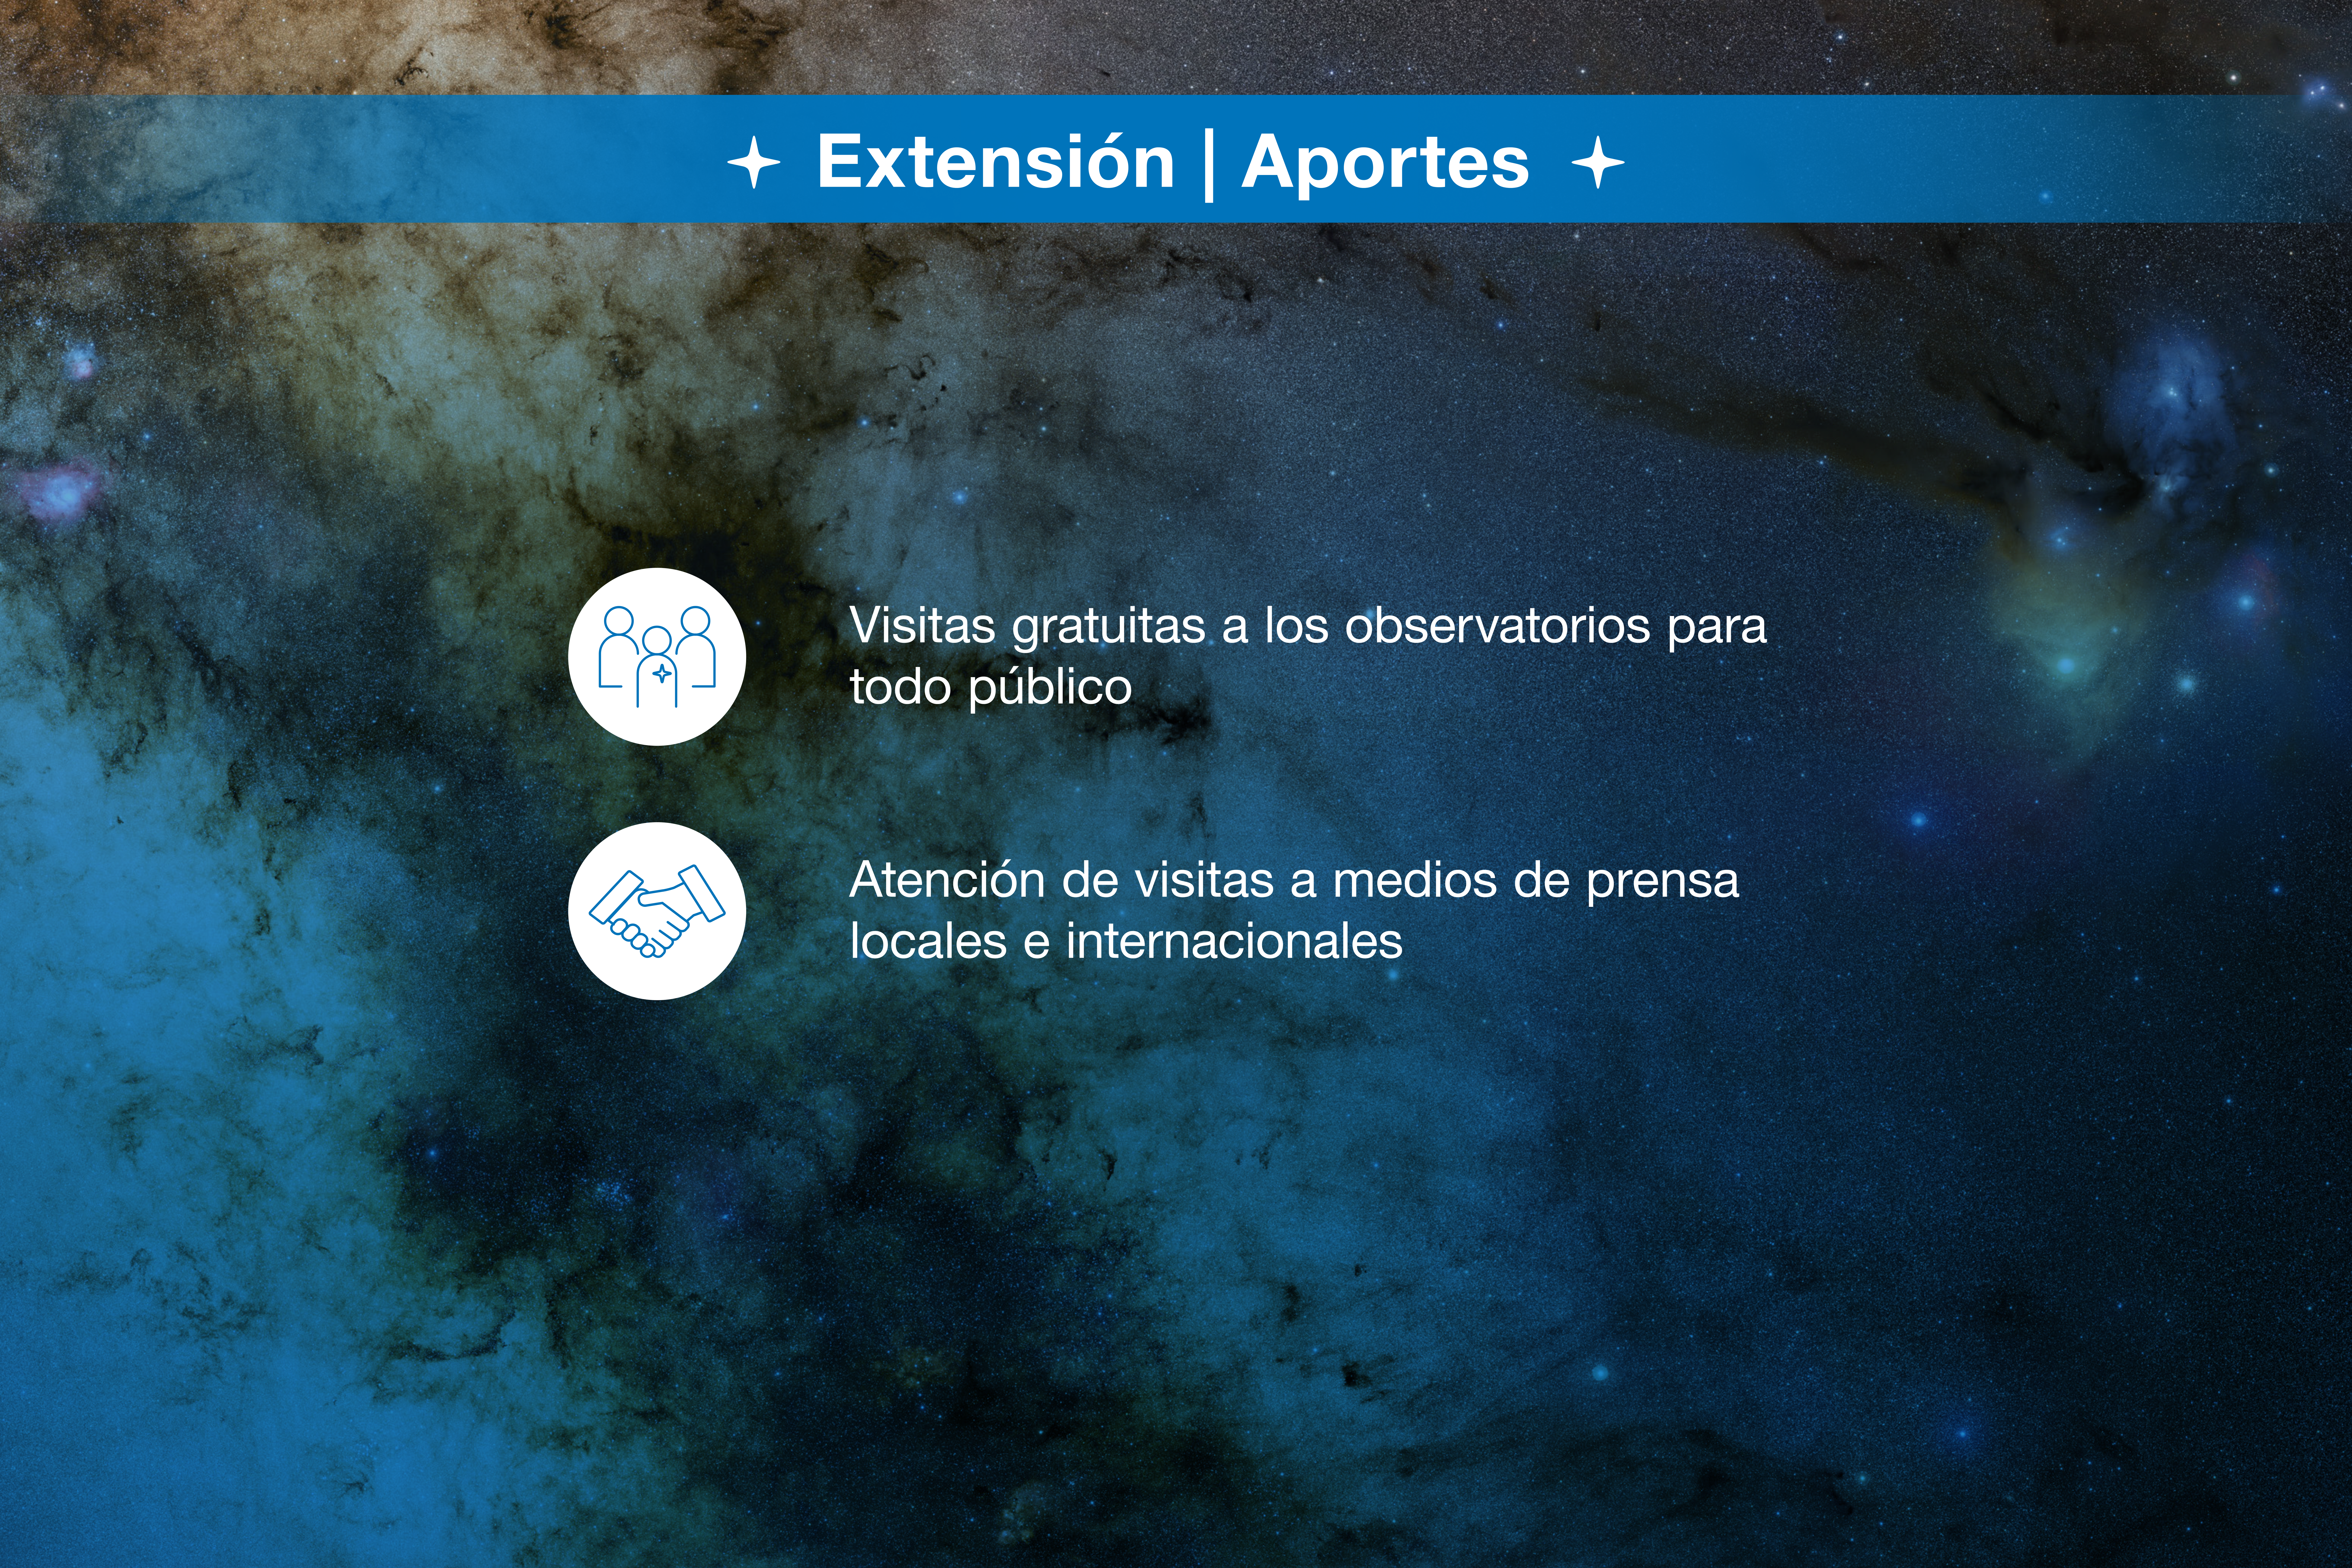

Infografía de colaboración ESO-Chile

Credit: ESO